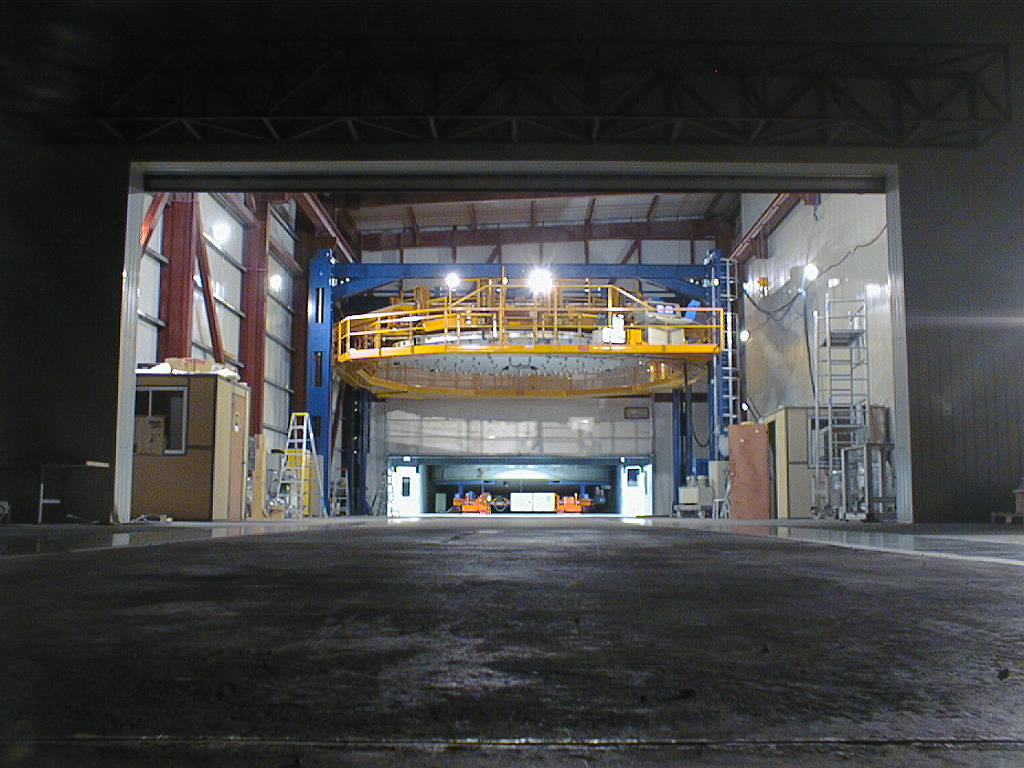

The mirror cell arrives at MMB

The Mirror Cell arrives at the MMB in the evening and the concrete dummy mirror is lifted by means of the mirror handling tool in this building.

Credit: ESO